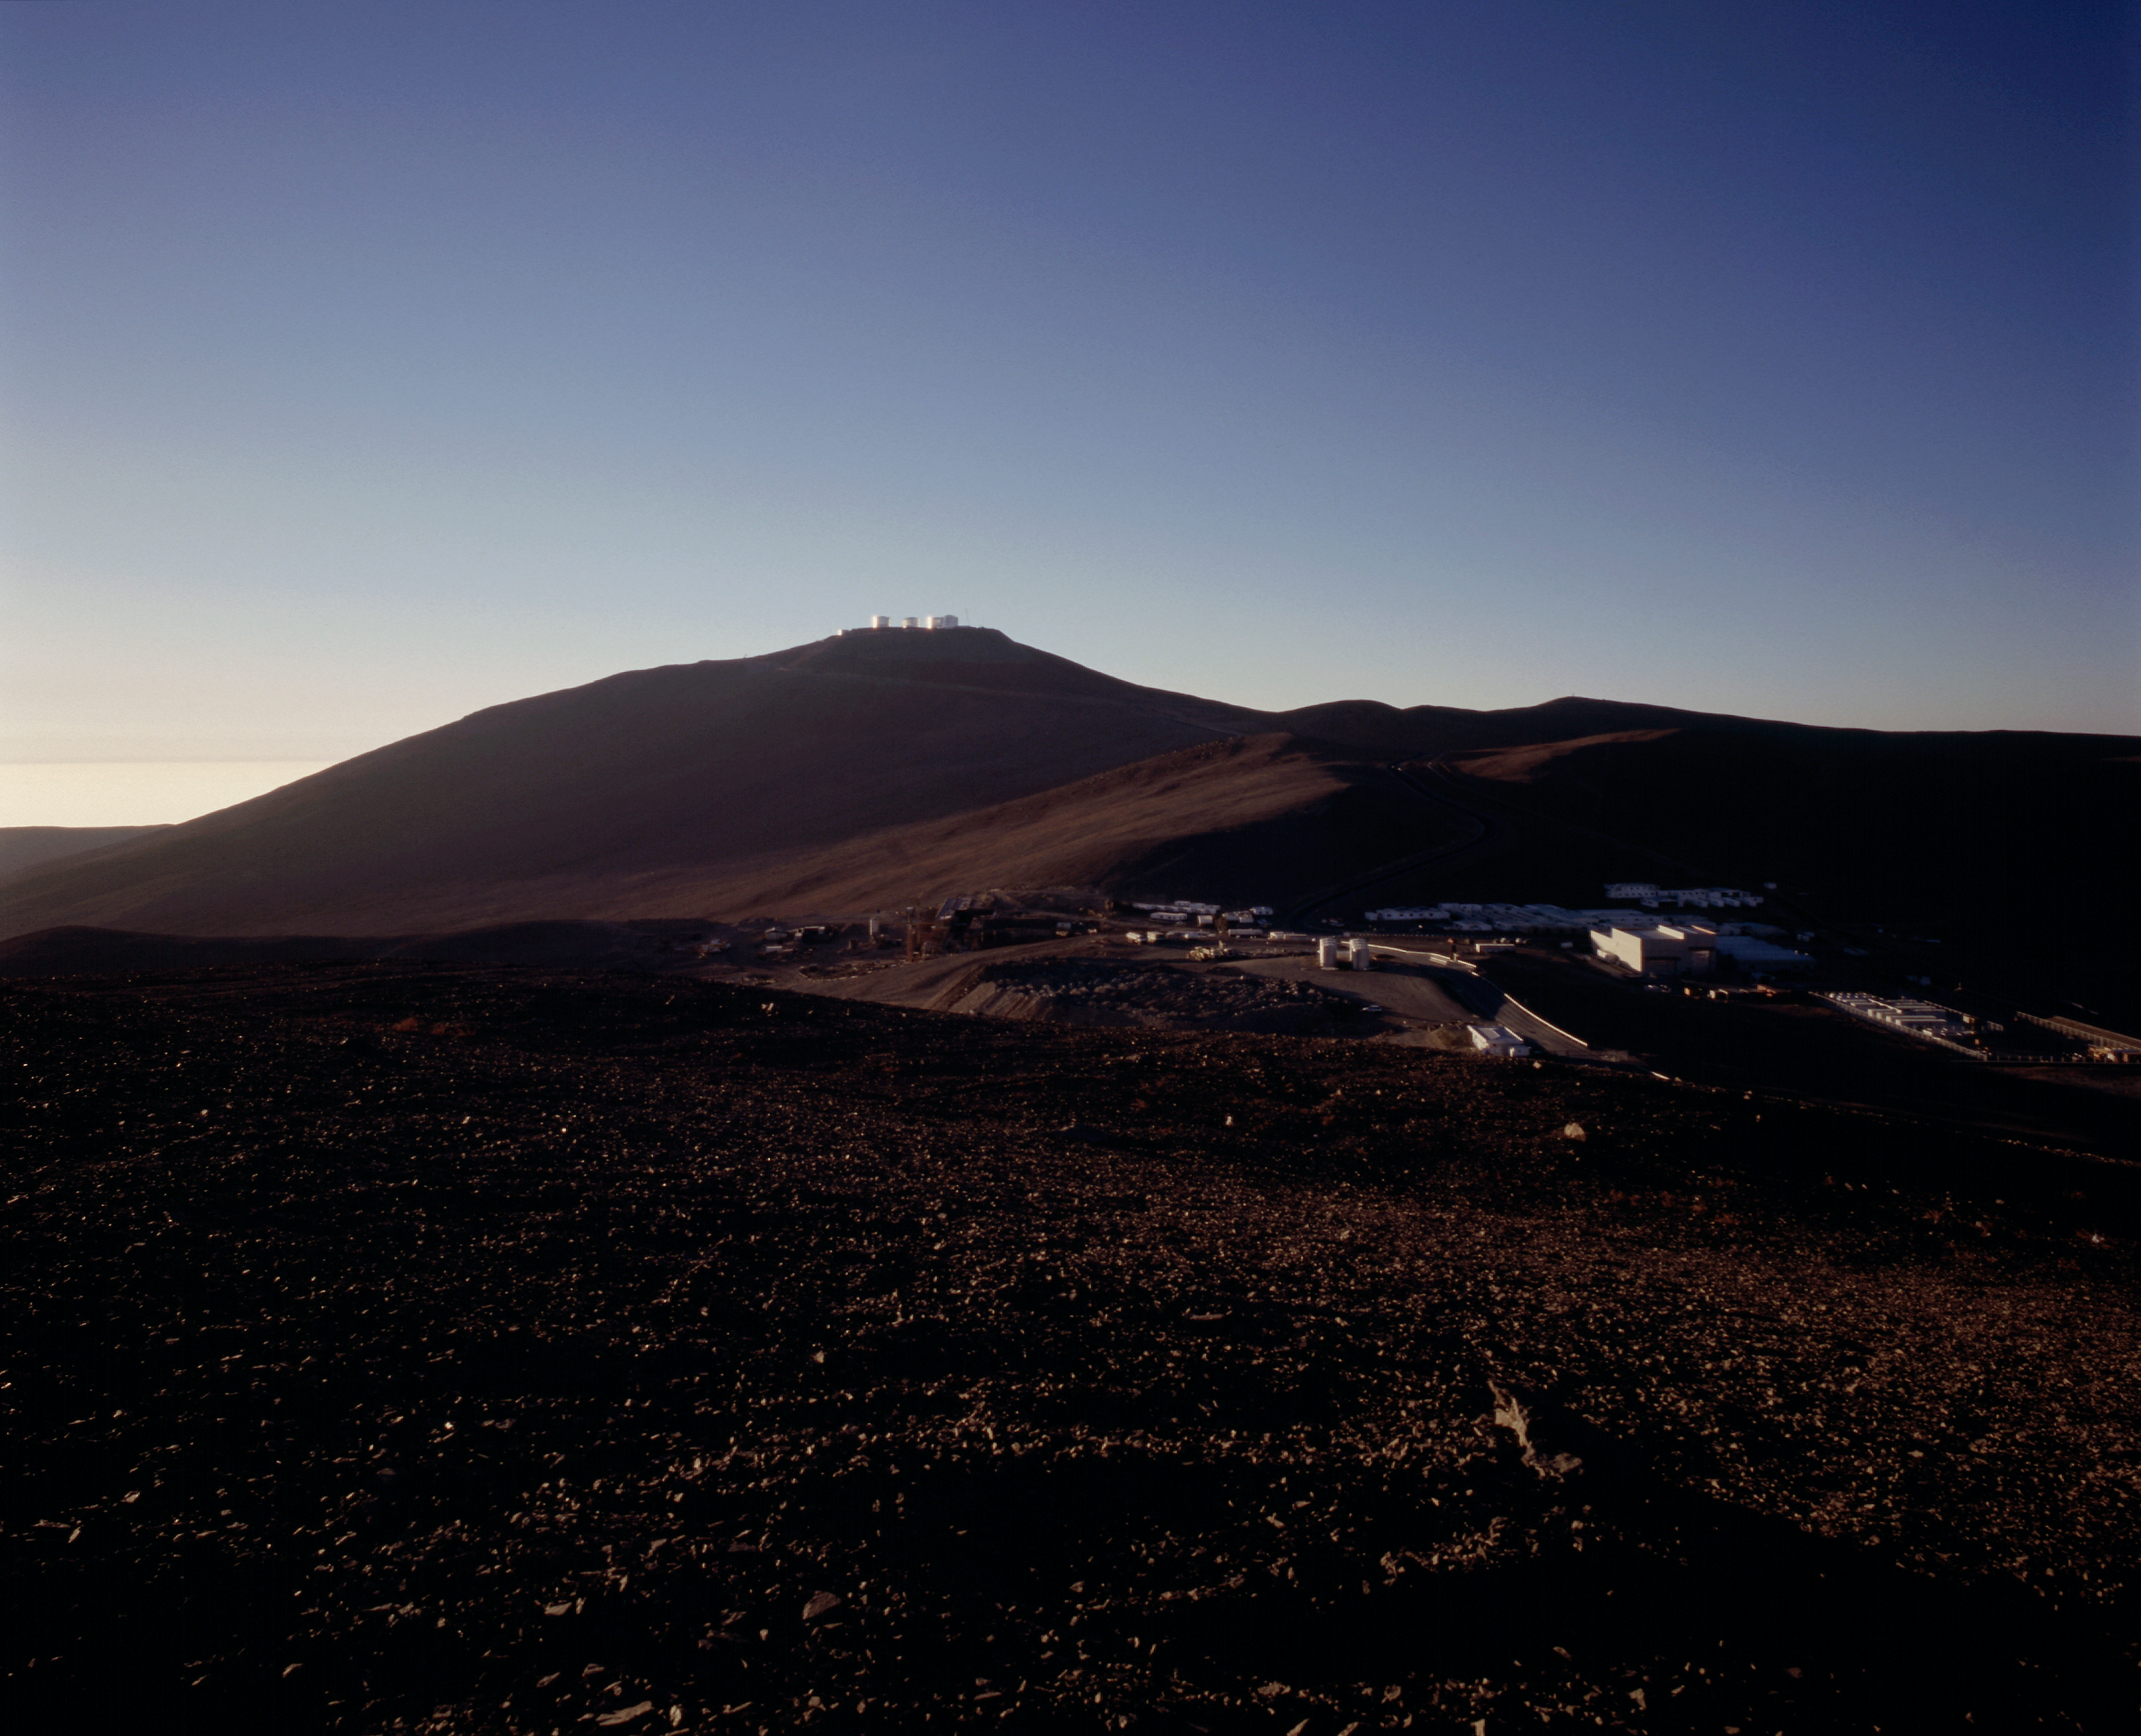

A home in the desert — Paranal Basecamp

Evening view of the Paranal Basecamp, with the telescope platform on the top of the mountain in the background.

The Basecamp is located below the Paranal mountain. It is centre of the daily life at Paranal, with the various service buildings, laboratories and offices, as well as dormitories for staff and visitors. The new Paranal Residencia is now being constructed on the slope south of the Basecamp. When ready in 2001, it will house the offices and sleeping quarters. Some of the containers in the Basecamp will then be removed.

Credit: ESO